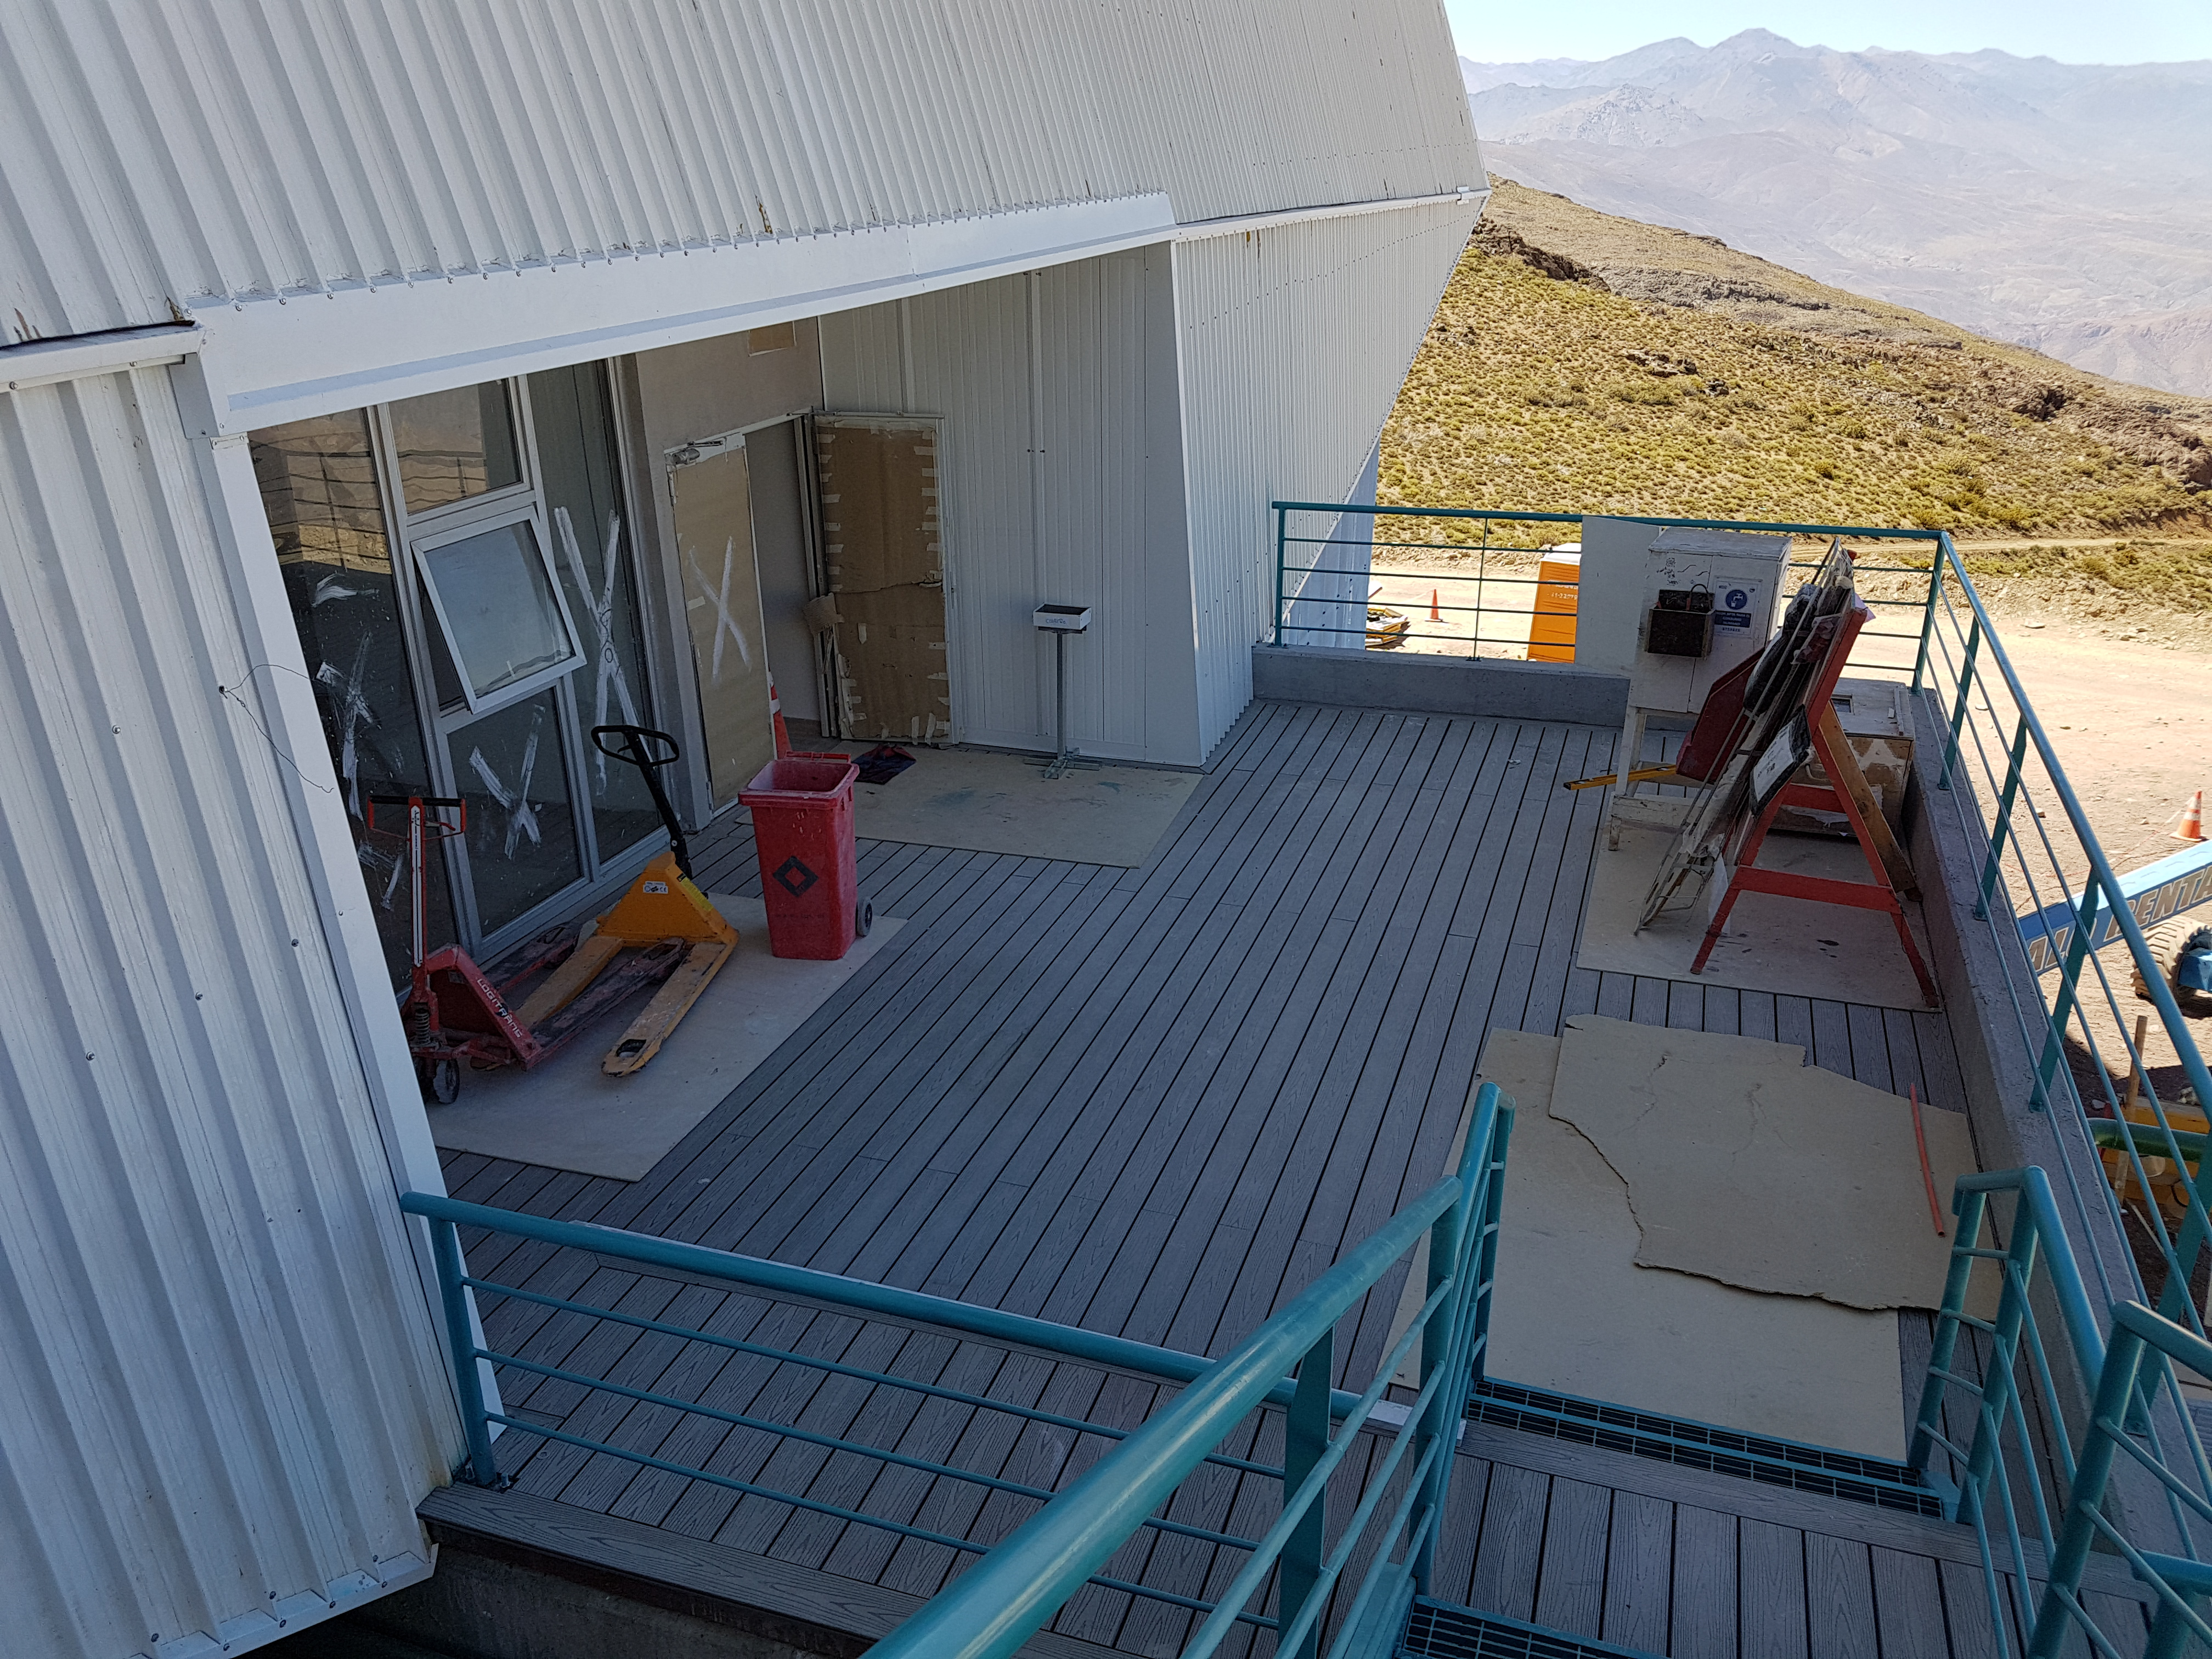

Summit Construction Update December 19

Nearing completion of the decking outside the second level computer room.

Credit: Rubin Observatory/NSF/AURA